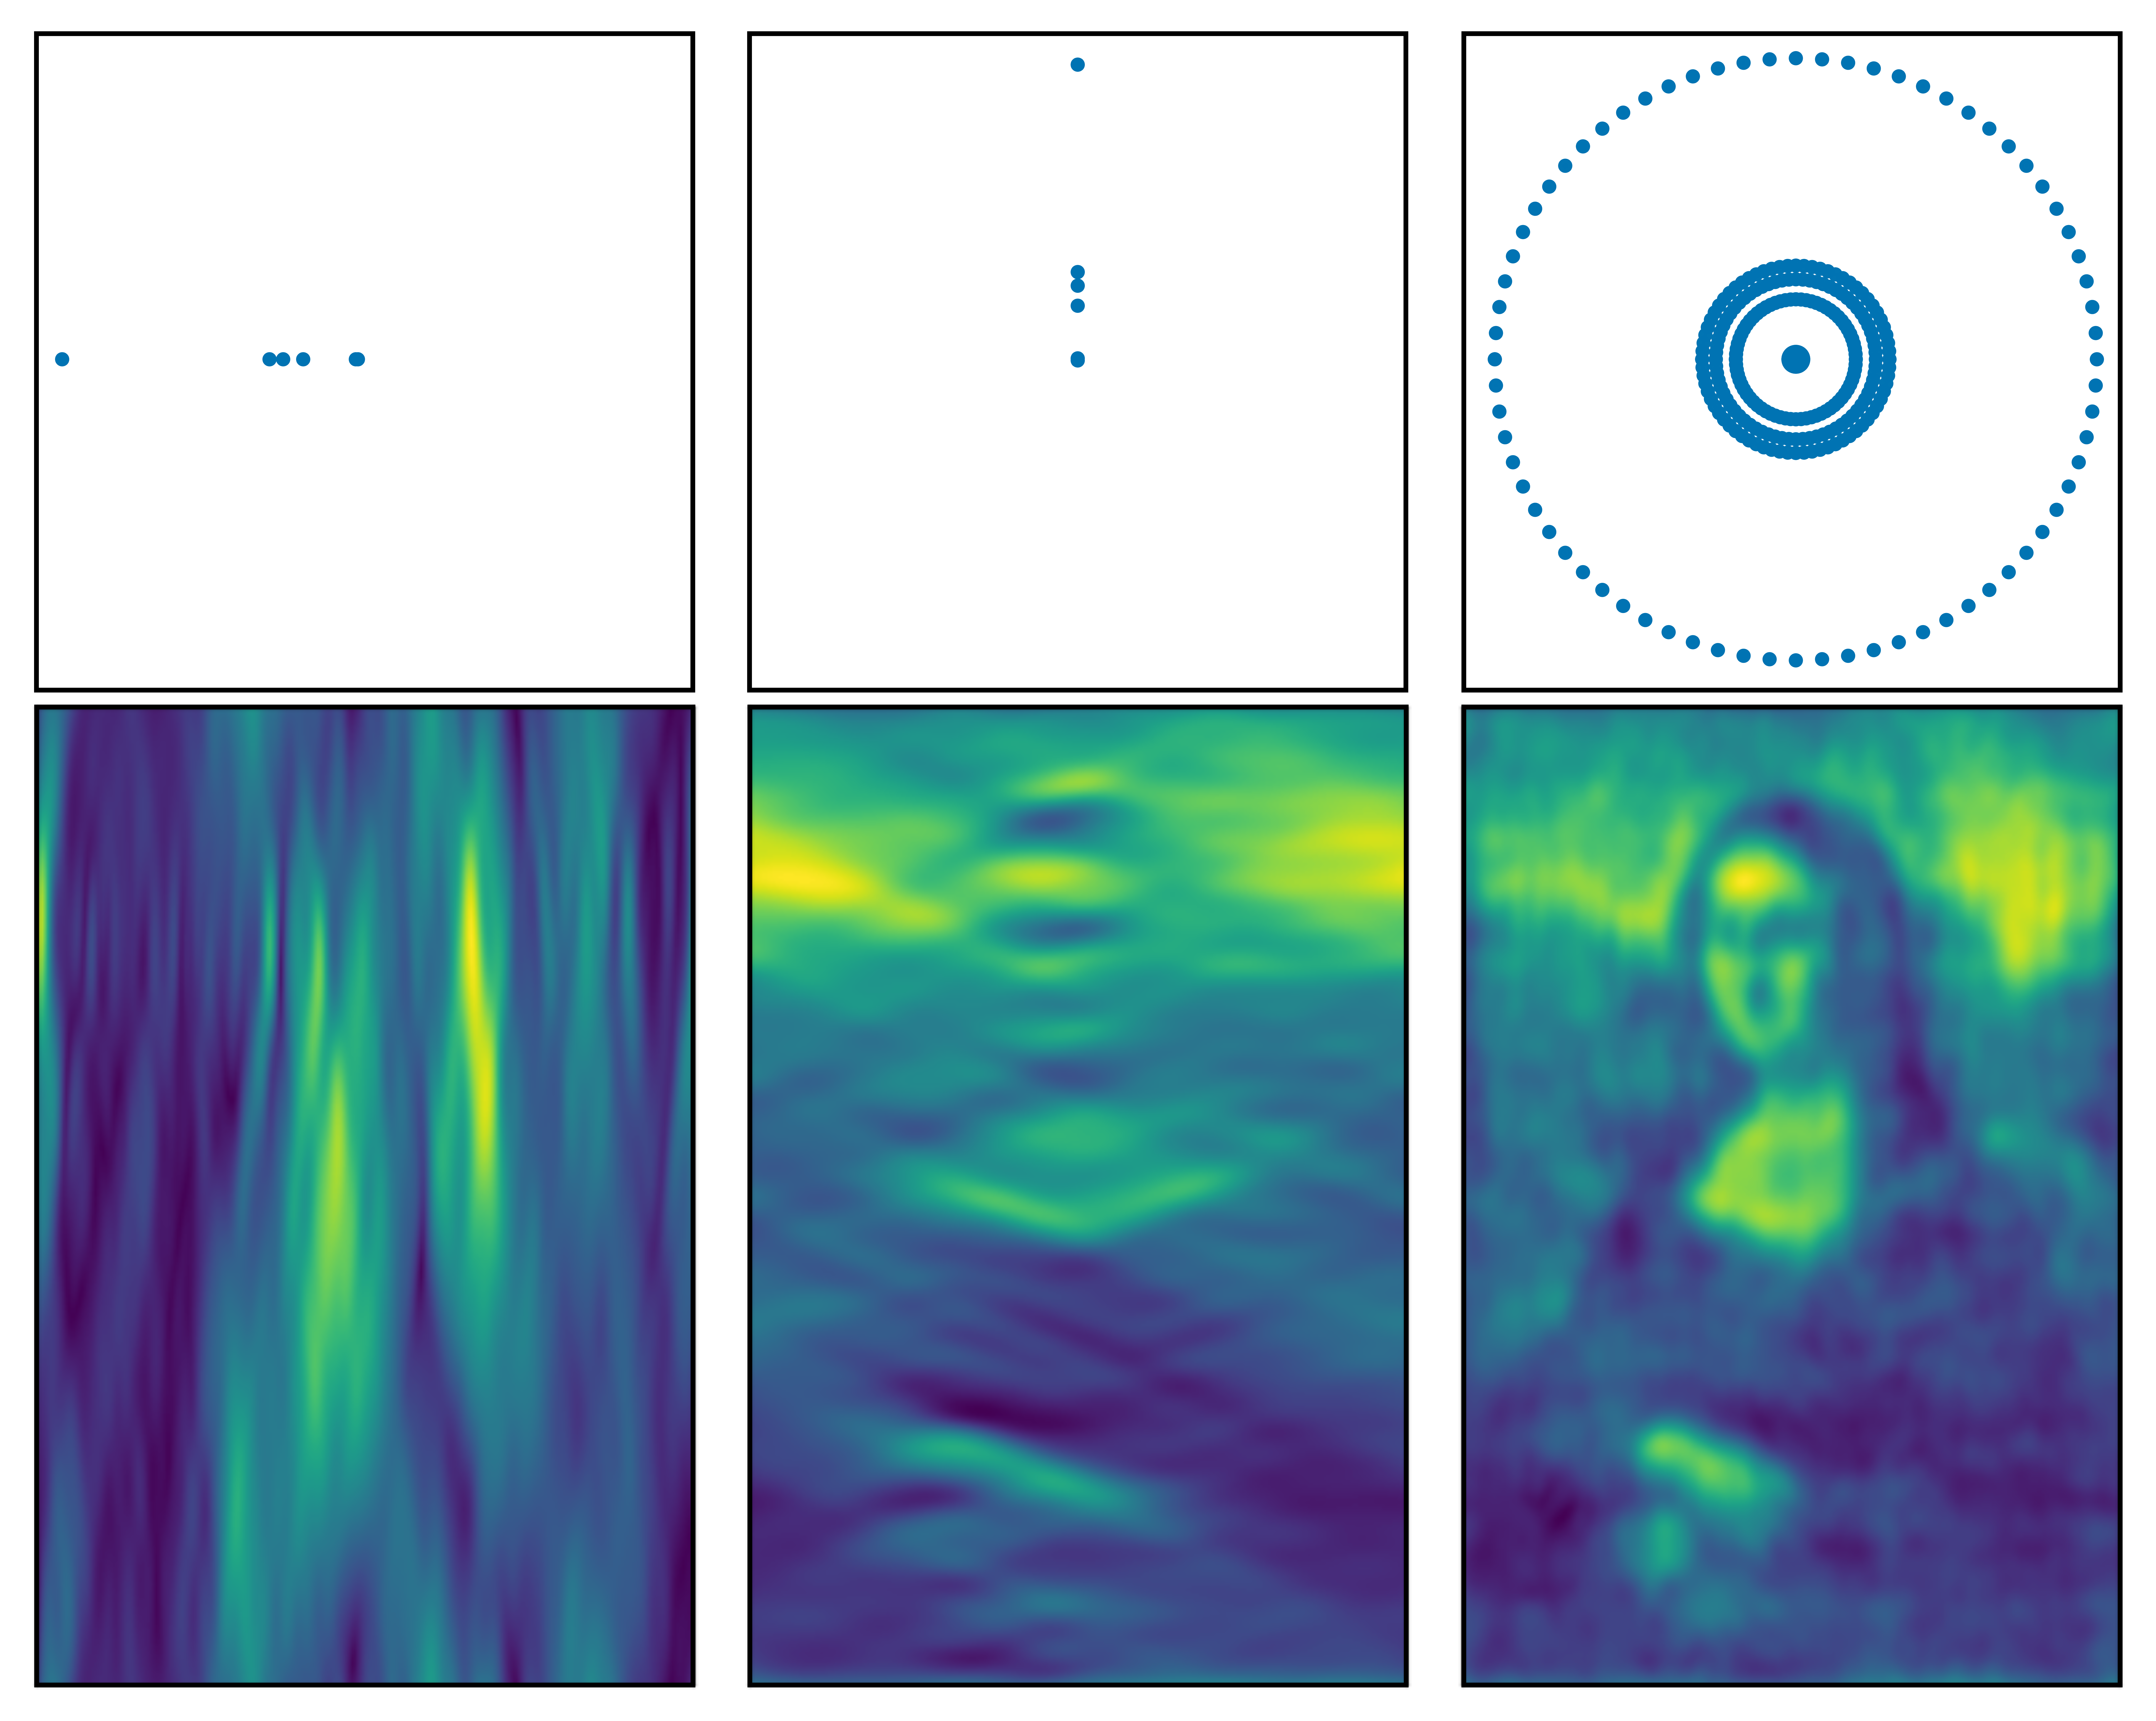

Interferometry - Mona Lisa observed with antennas in different orientations

How the Mona Lisa would look when observed with antennas in different orientations. When the antennas are lined up they can only discern details along that line. Using baselines at multiple angles yields a more complete image.

Credit: ESO/J. C. Muñoz-Mateos. Simulation done with friendlyVRI (C. R. Purcell & R. Truelove).